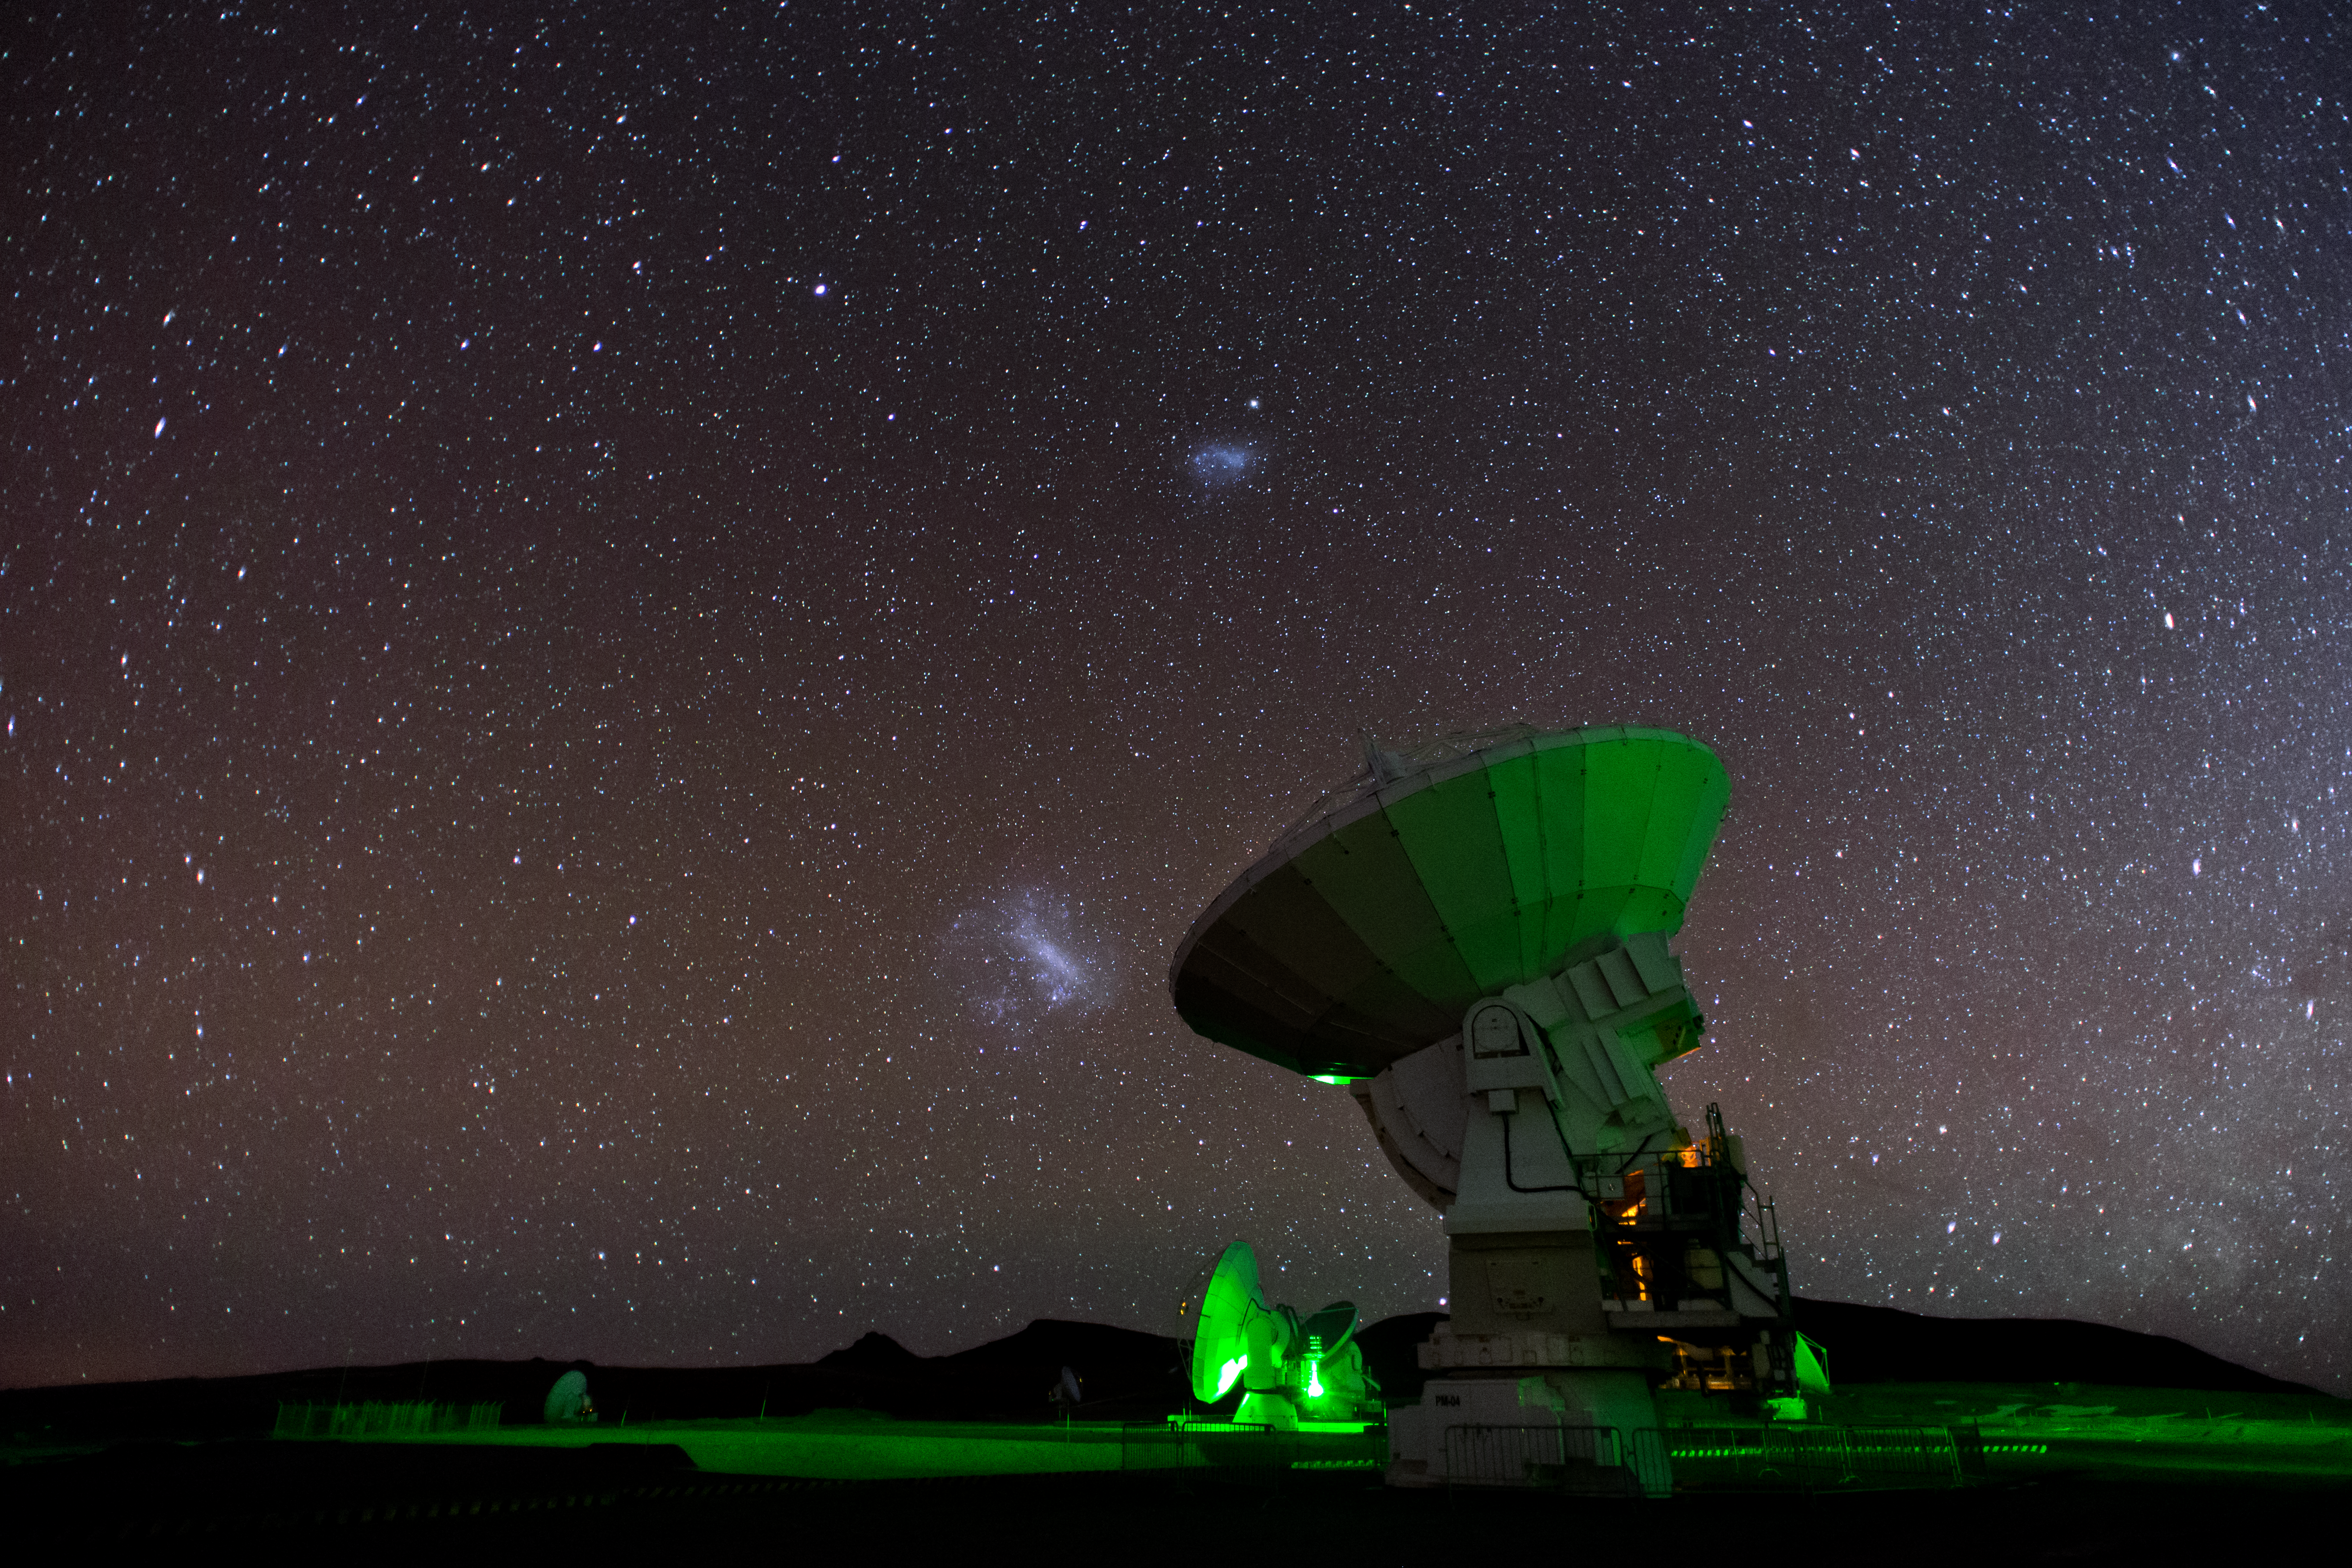

Magellanic Clouds arch over ALMA

Two of our nearest galactic neighbours, the Large and Small Magellanic Clouds, hang in the night-time sky above an ALMA antenna in this captivating image.

ALMA, the largest ground-based astronomical project in existence, comprises 66 such high-precision antennas set high in the Chilean Andes on the Chajnantor plateau. By observing millimetre and submillimetre radiation, ALMA opens a window into the enigmatic cold Universe.

Credit: S. Otarola/ESO